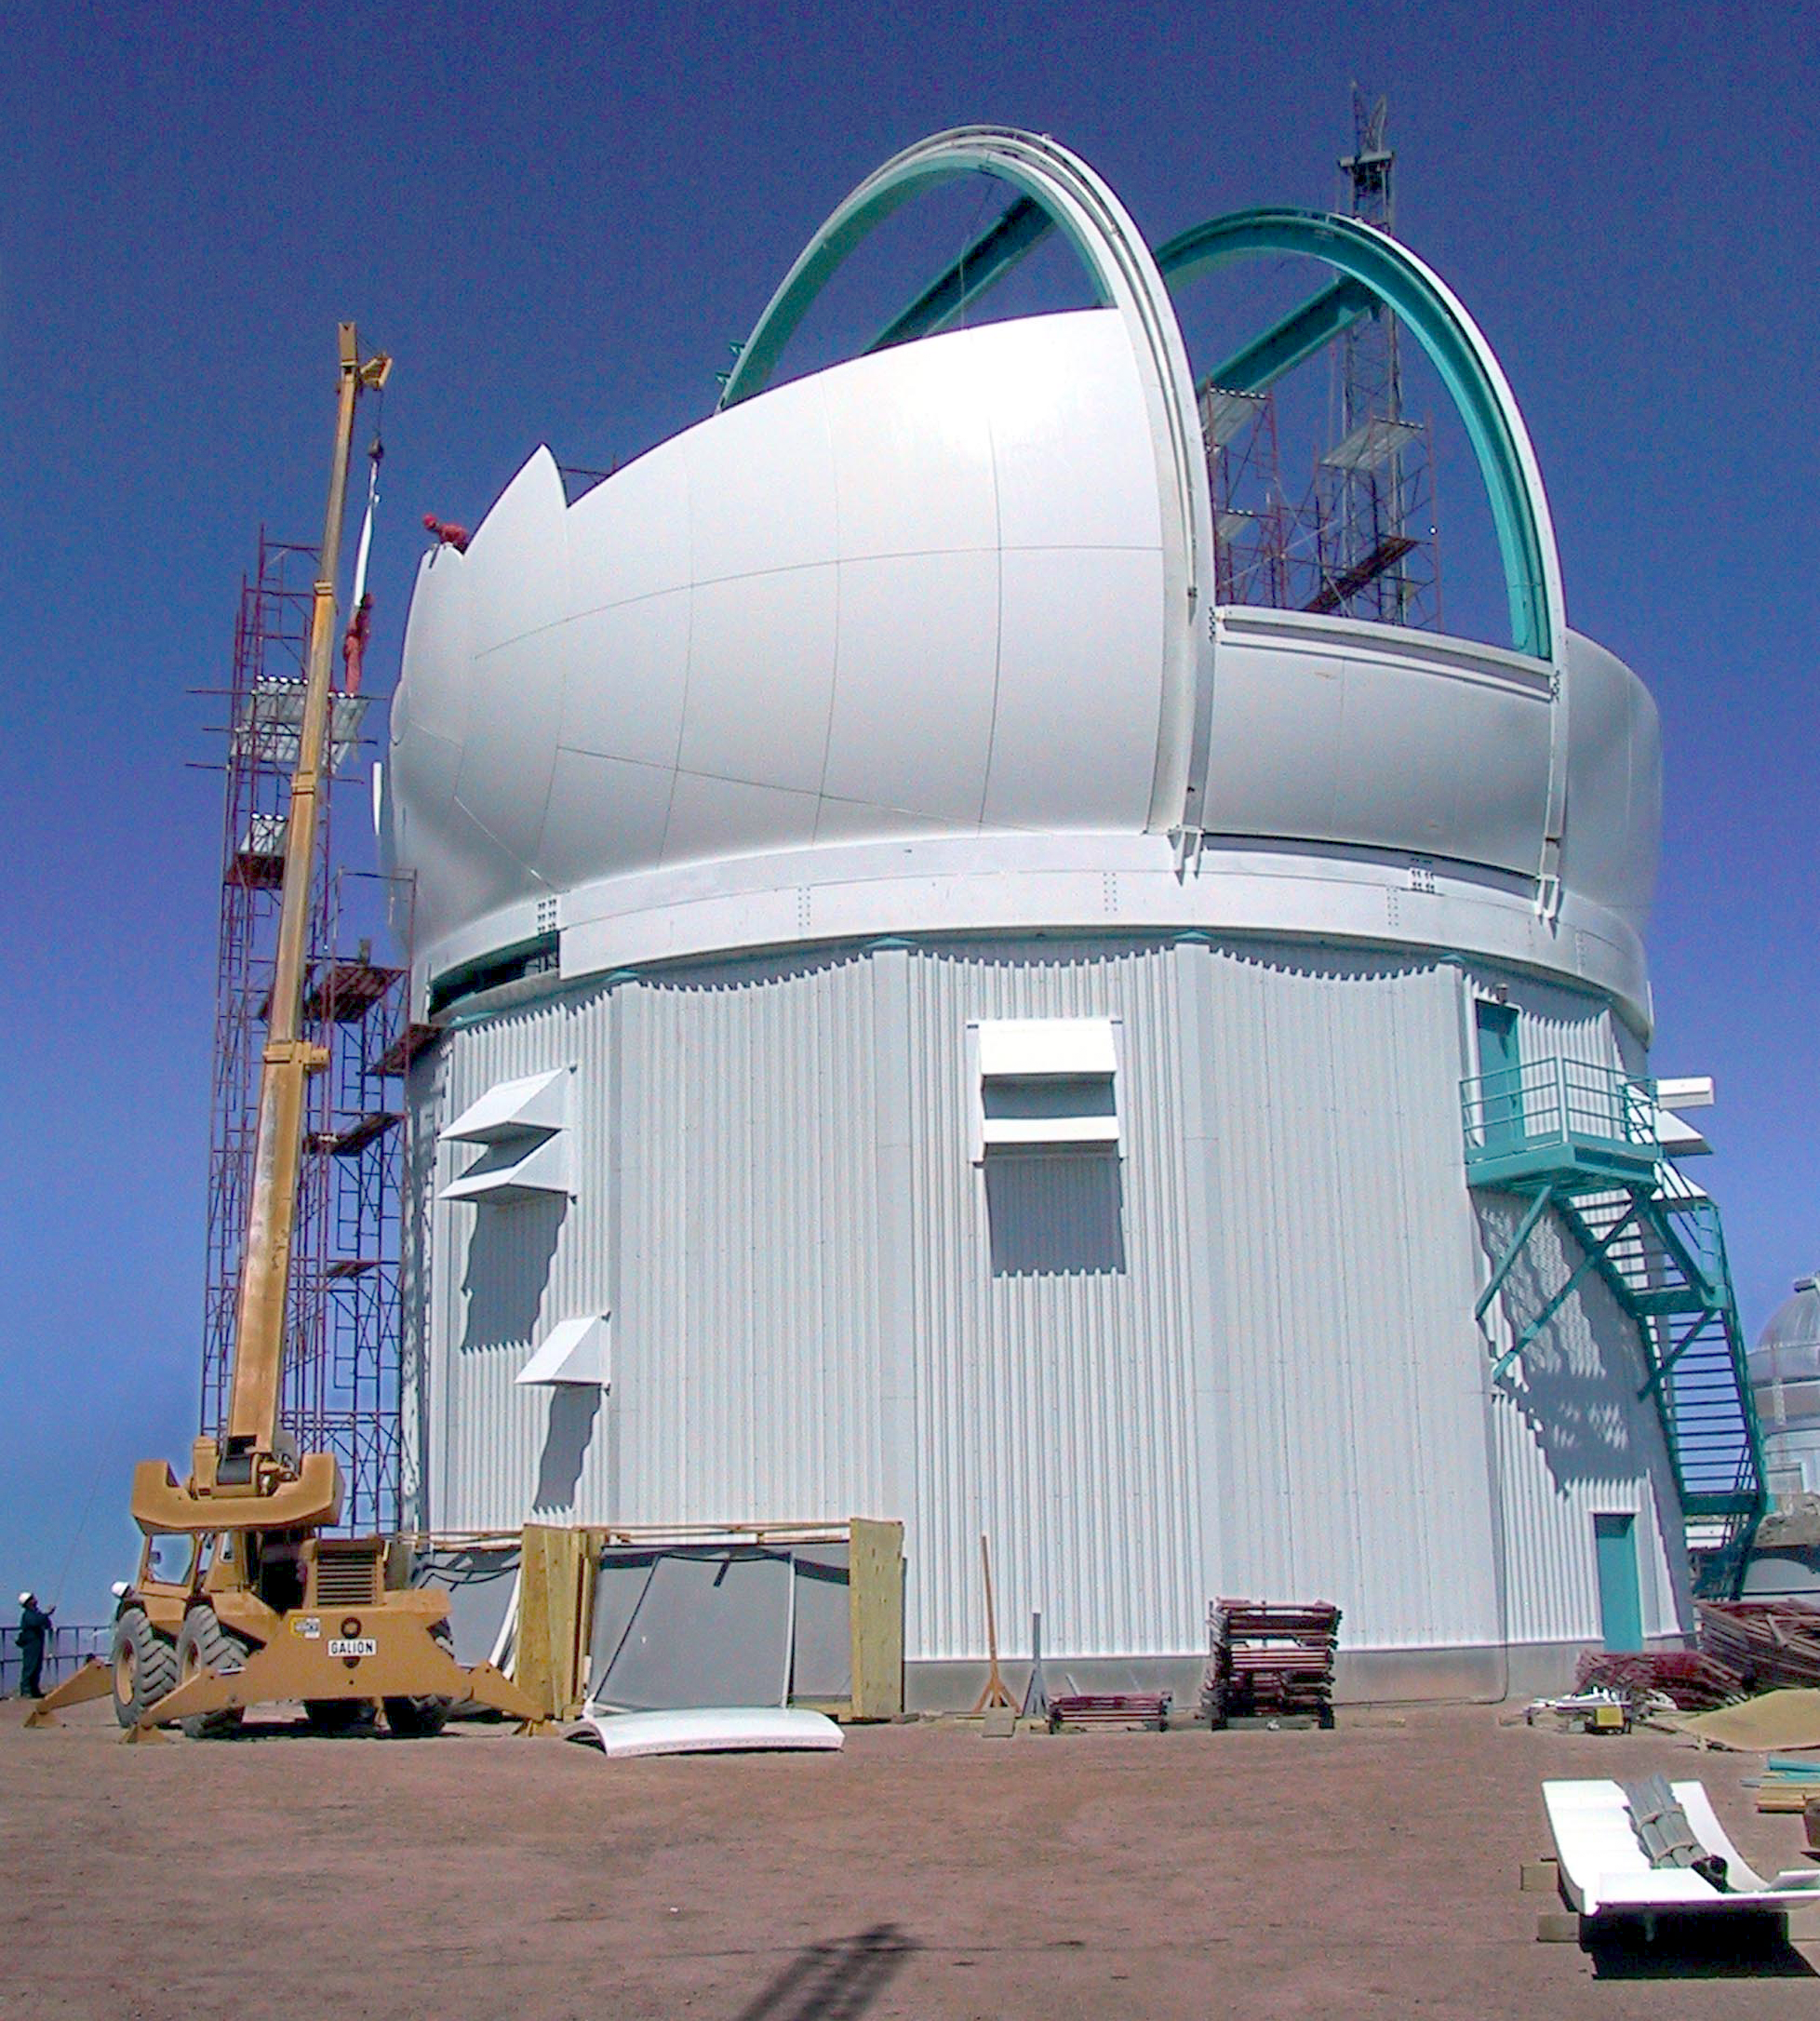

SOAR dome construction

Installation of one of the 153 fiberglass composite panels that comprise the skin of the SOAR (SOuthern Astrophysical Research) telescope dome, a sphere 20 meters in diameter. For further details, see the June 2002 NOAO Newsletter (no.70), CTIO section (currently only available in PDF format).

Credit: NOIRLab/NSF/AURA